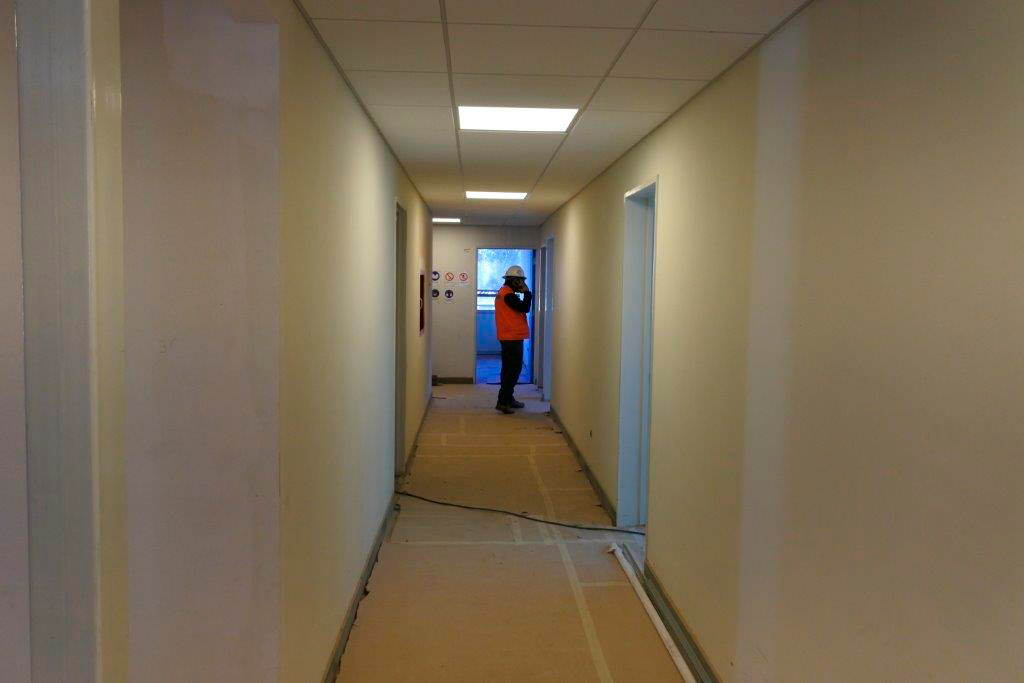

Base Facility Construction

Credit: Rubin Observatory/NSF/AURA